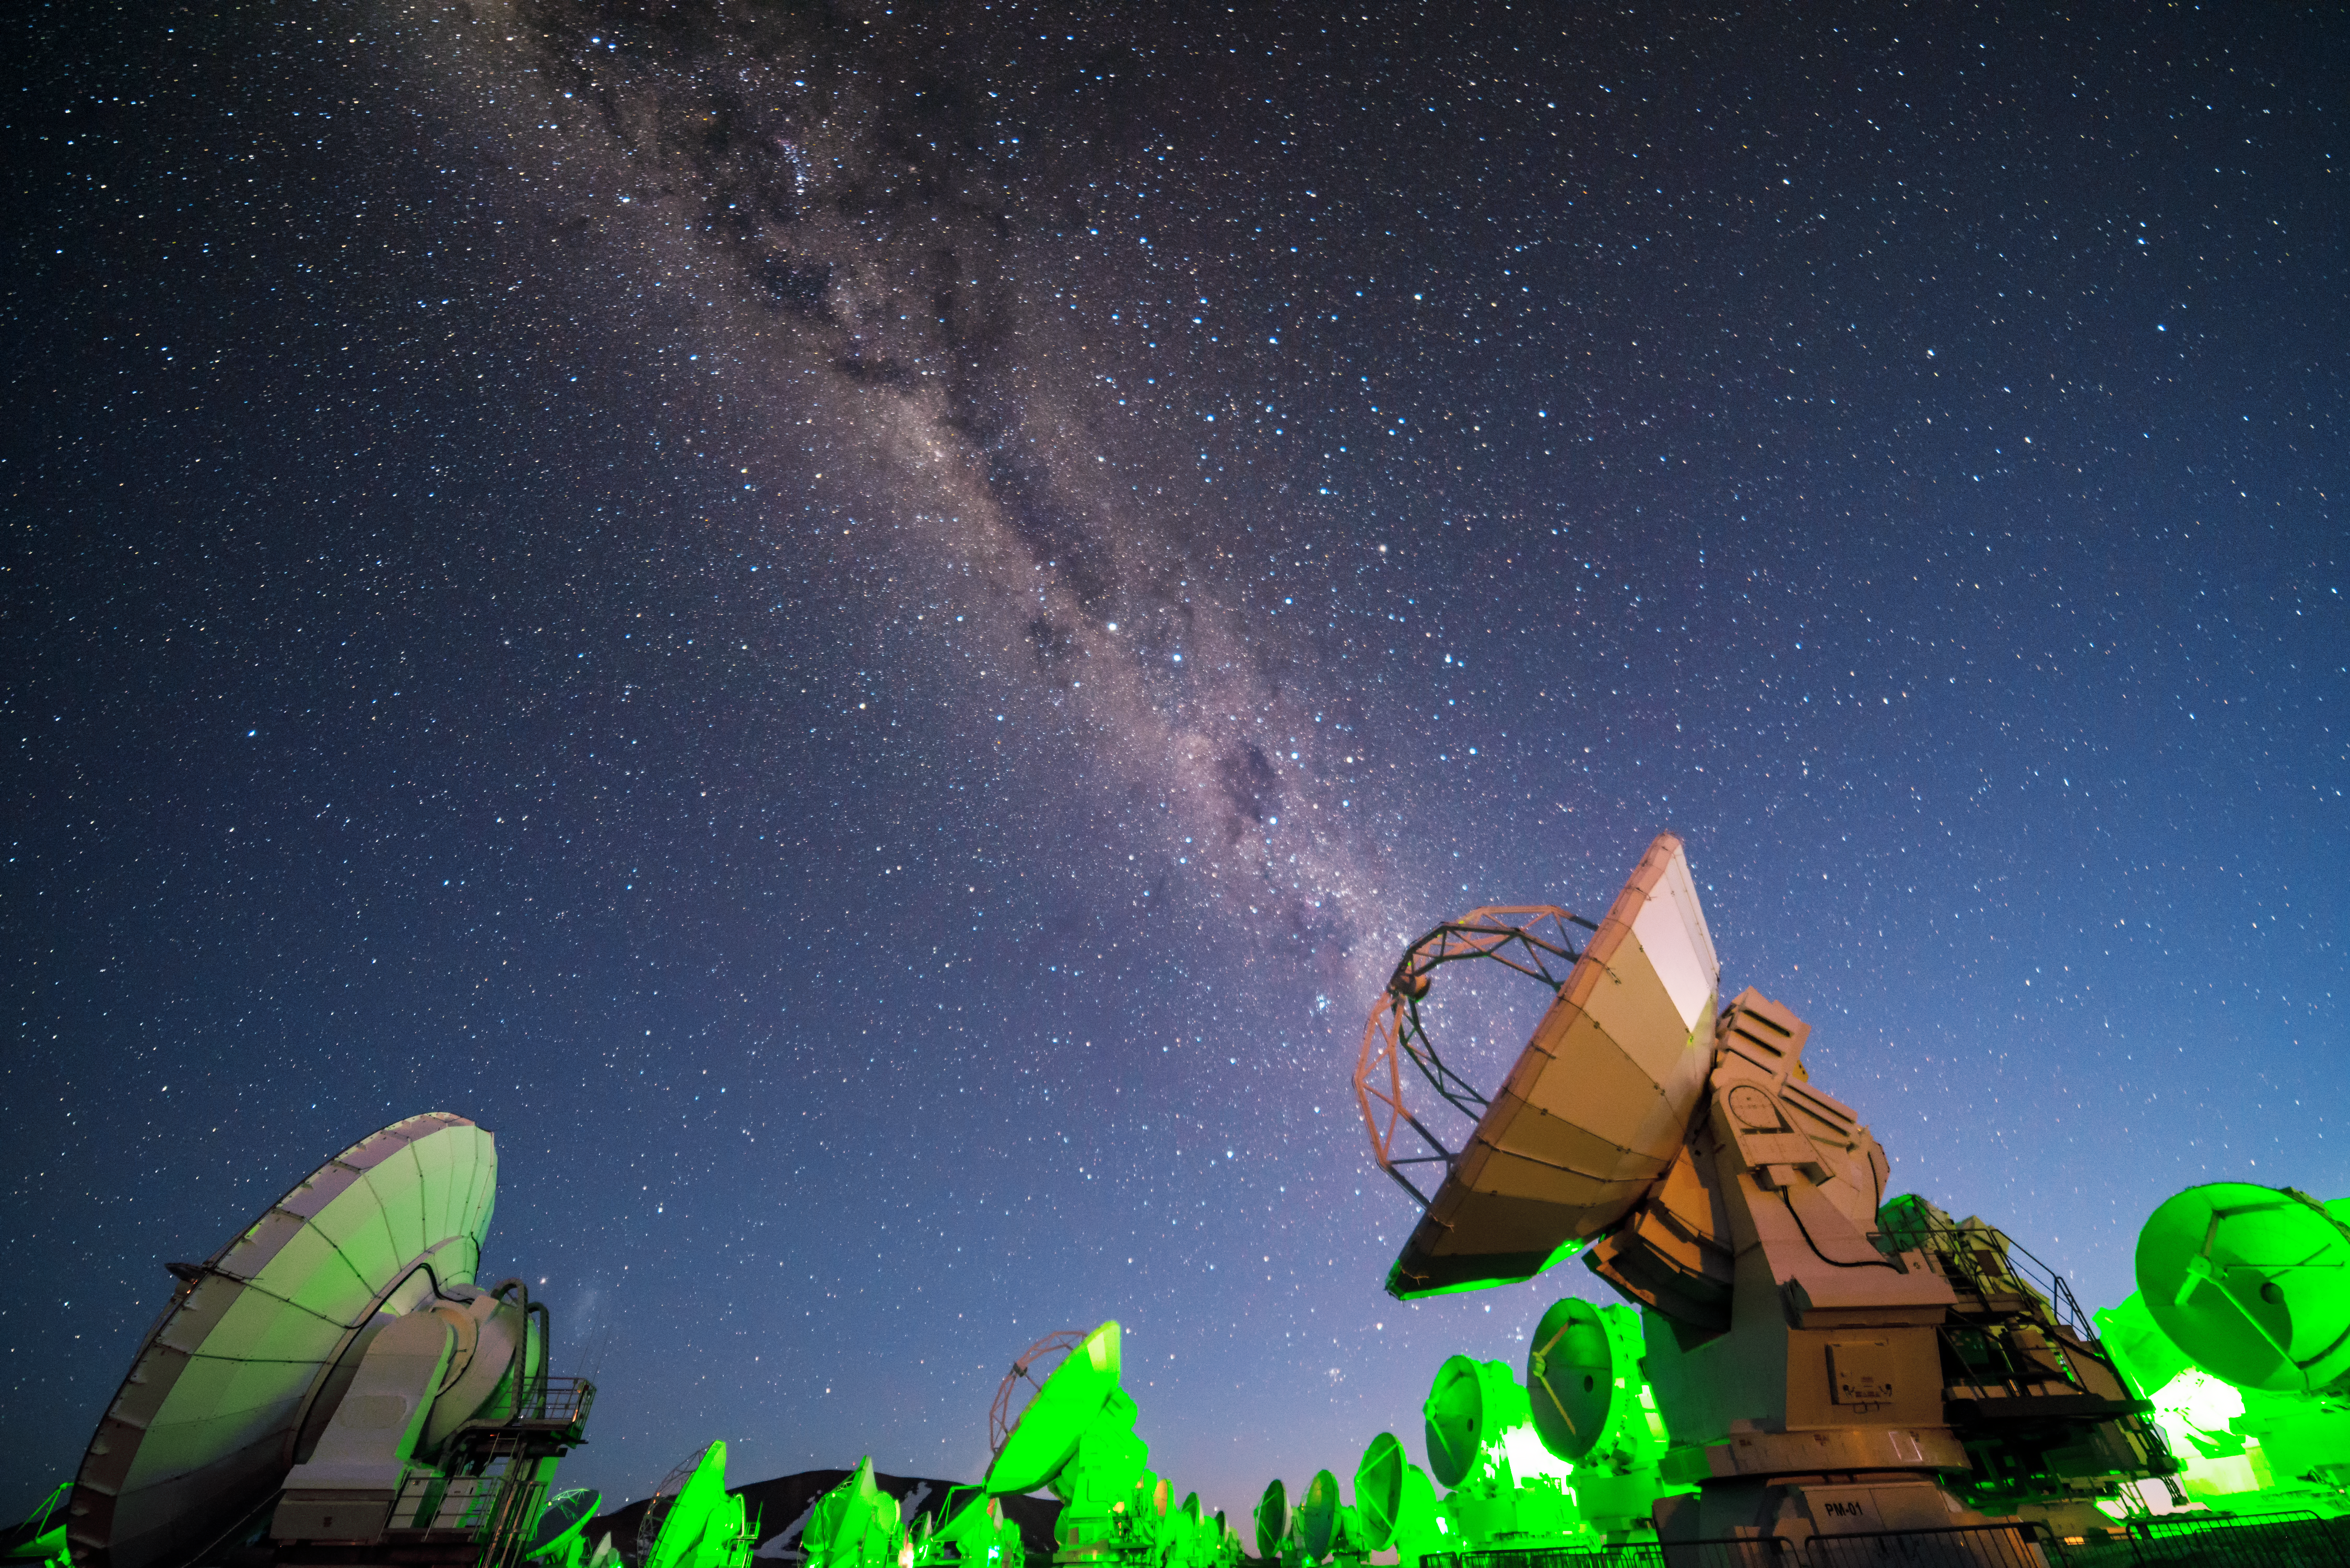

ALMA in green

Bathed in an artificial green glow, the Atacama Large Millimeter/submillimeter Array (ALMA) radio telescopes observe the natural luminescence of the Milky Way.

Credit: J. Busqué/ESO